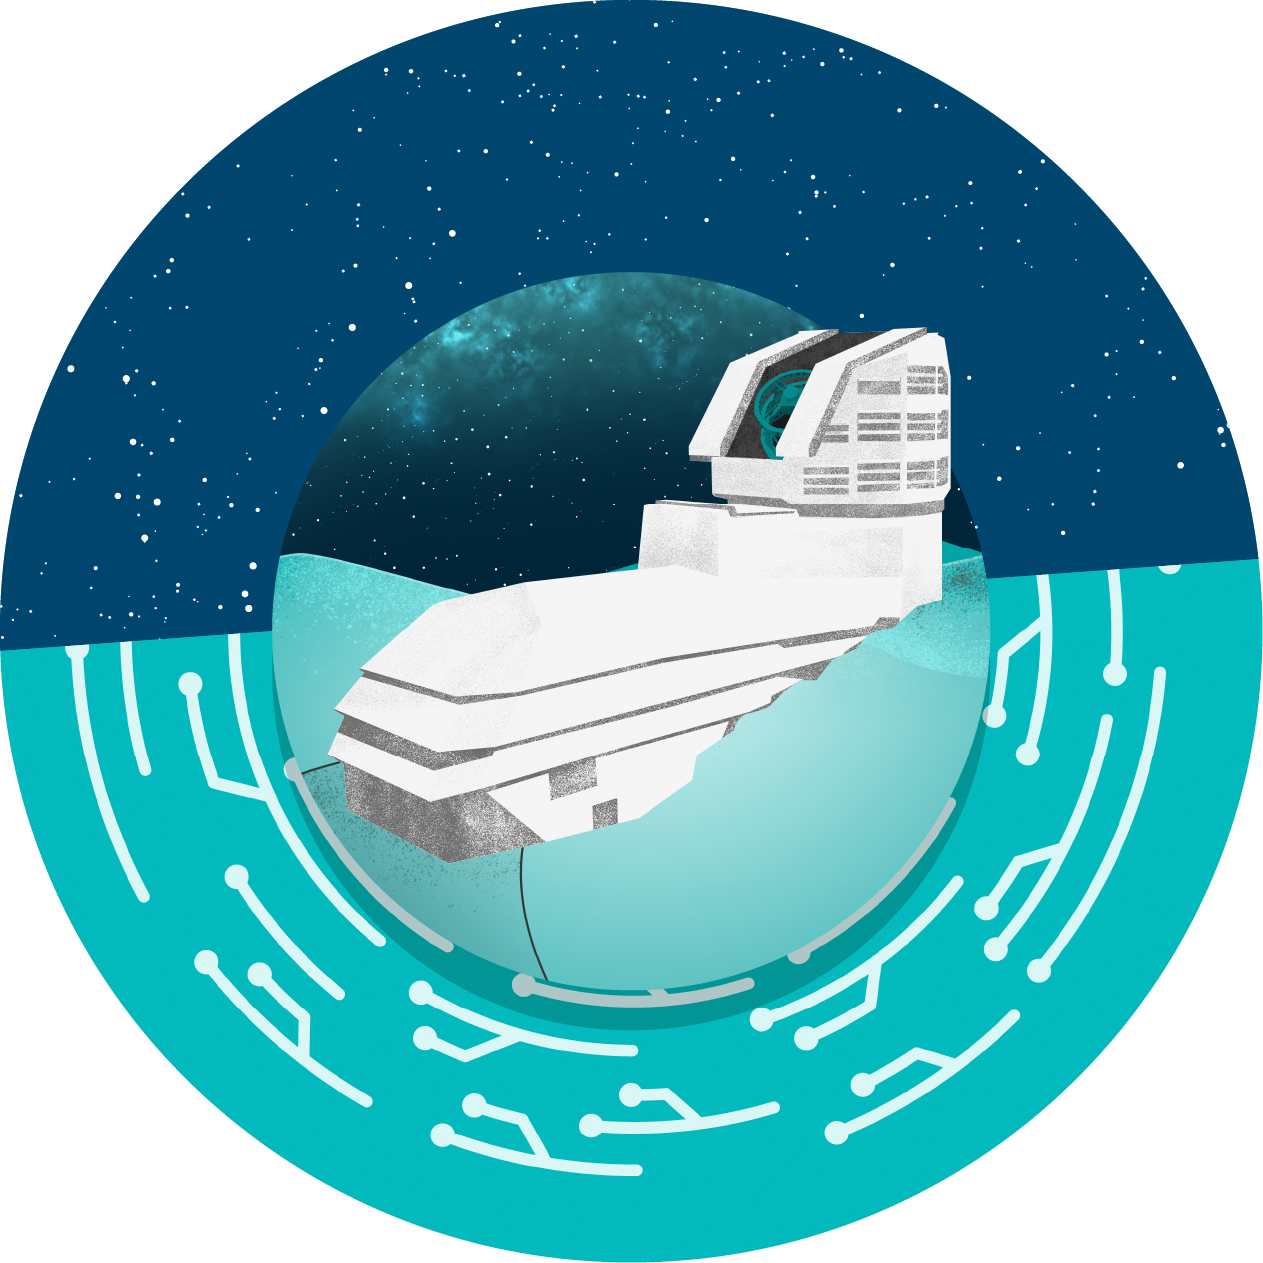

Vera C. Rubin Observatory Icon

Icon of NSF–DOE Vera C. Rubin Observatory.

Credit: RubinObs/NOIRLab/SLAC/NSF/DOE/AURA/J. Pinto